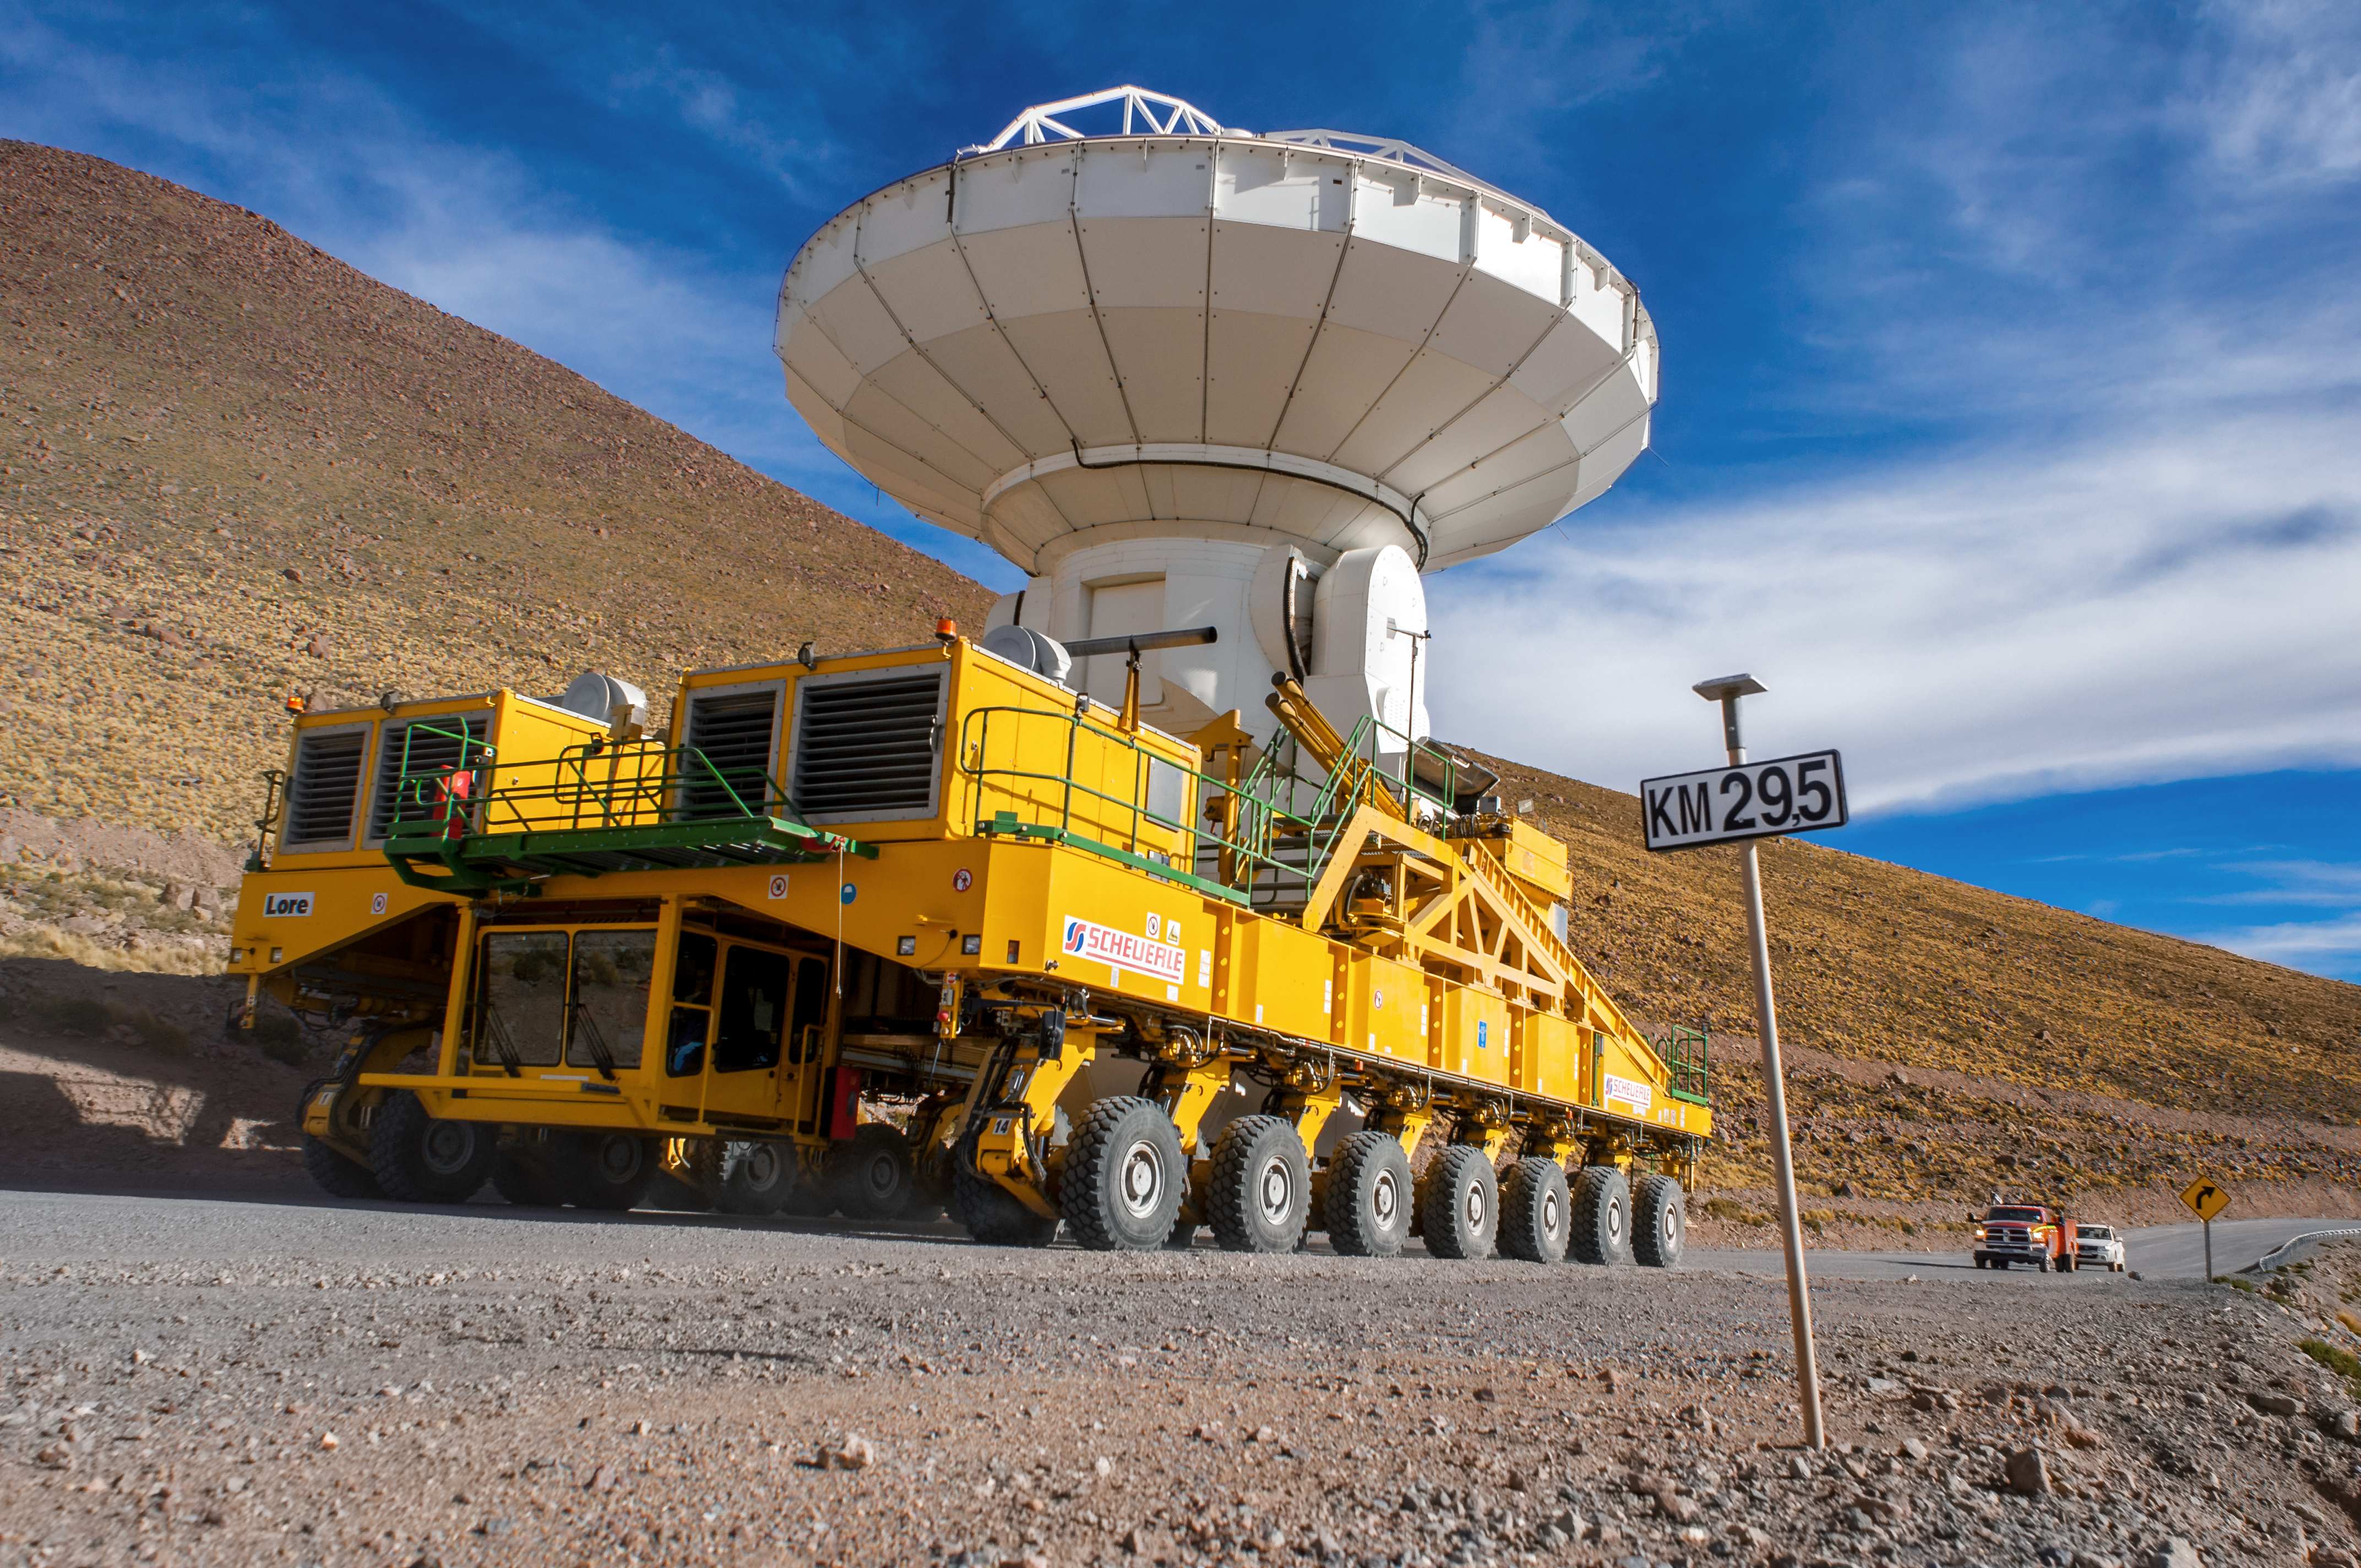

ALMA take a ride

The Atacama Large Millimeter/submillimeter Array (ALMA) — comprises 66 high-precision antennae, spread over distances of up to 16 kilometres. The ability to reposition the antennae is part of what makes ALMA such a powerful telescope. Each state-of-the-art component weighs in at over 100 tons, yet despite their bulk they require incredibly precise positioning. That is where the ALMA transporters, fondly named Otto and Lore, come in. These bright yellow behemoths are able to position the antennas to within a few millimetres, ensuring accurate placement on the antenna foundation pads.

Credit: S. Otarola/ESO